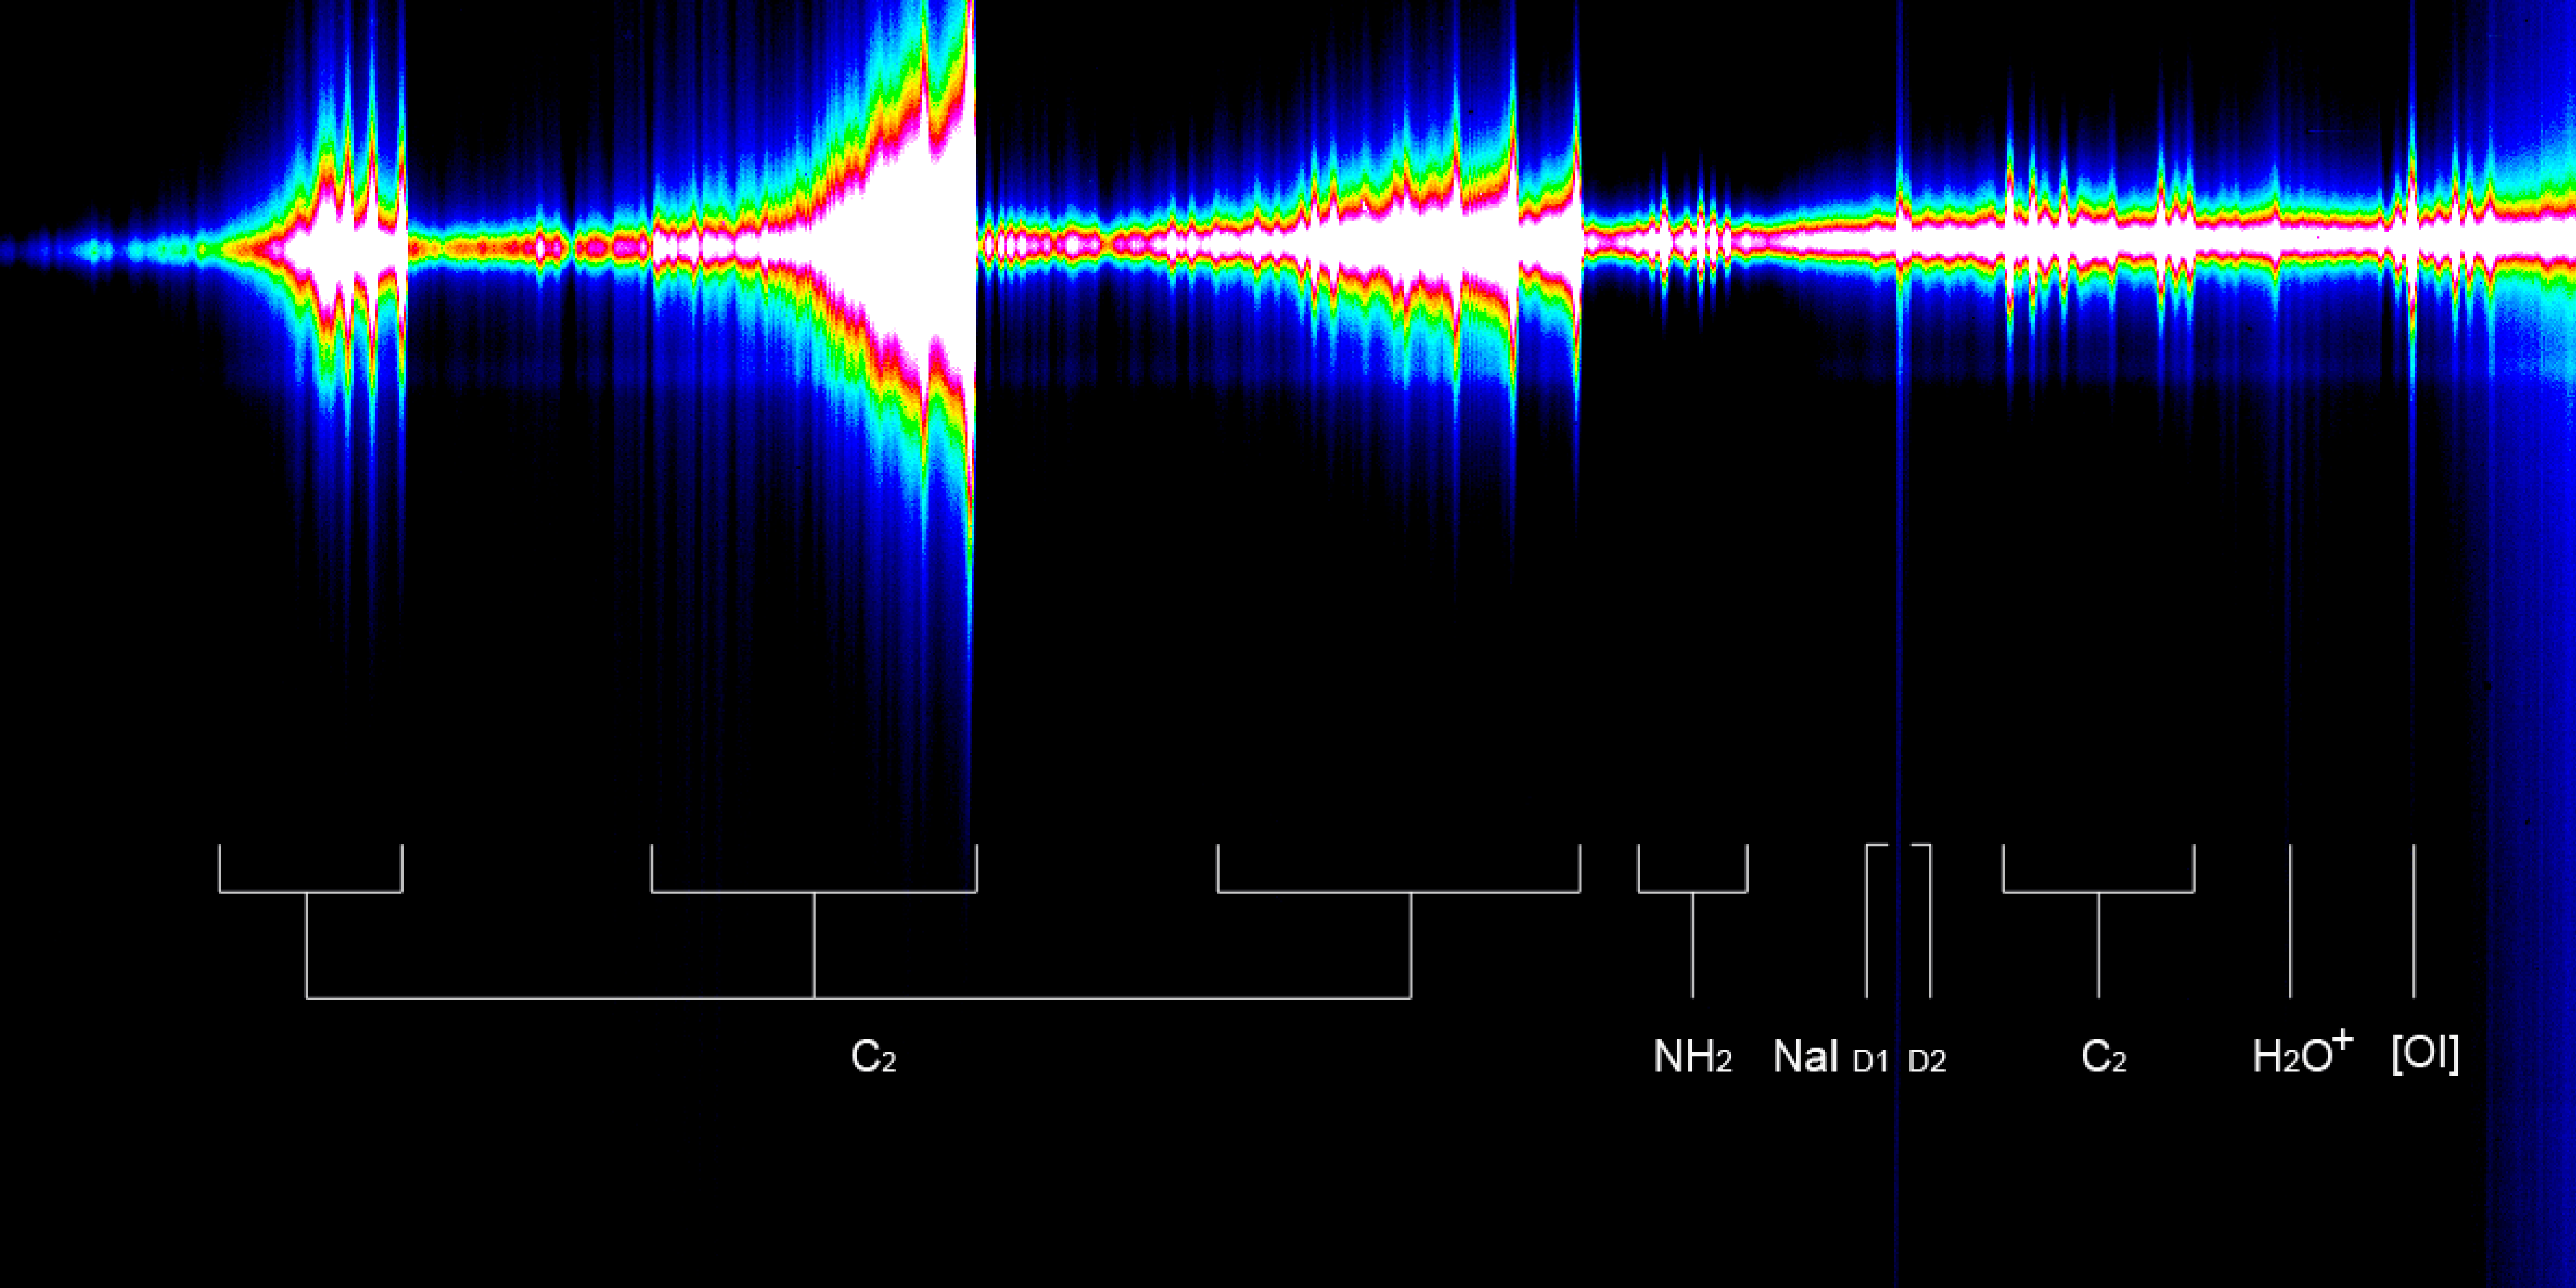

Spectrum of comet McNaught

Long slit medium resolution spectrum of Comet McNaught taken on 3 February 2007 and covering the spectral range 450-650nm (the spectral direction is along the horizontal axis, blue side to the left and red to the right). The spatial direction is along the vertical axis and covers about 80,000 km on the sky. The nucleus has been centred in the 1" (800 km) slit, and is located at the position of the solar continuum in the spectrum. The Sun direction is up and the tail direction is toward the bottom of the image. The many emission lines from the gaseous coma are spatially extended by several thousands kilometres and grouped in so-called molecular bands. The sodium (NaI D) emission is visible as the sharp and very extended line. In fact the sodium doublet (NaI D1 and D2 lines) is just resolved. On 3 February the flux that this line had in the inner coma dropped by a factor of 10 in only a few days. For sake of clarity only some of the most conspicuous features are annotated.

Credit: ESO